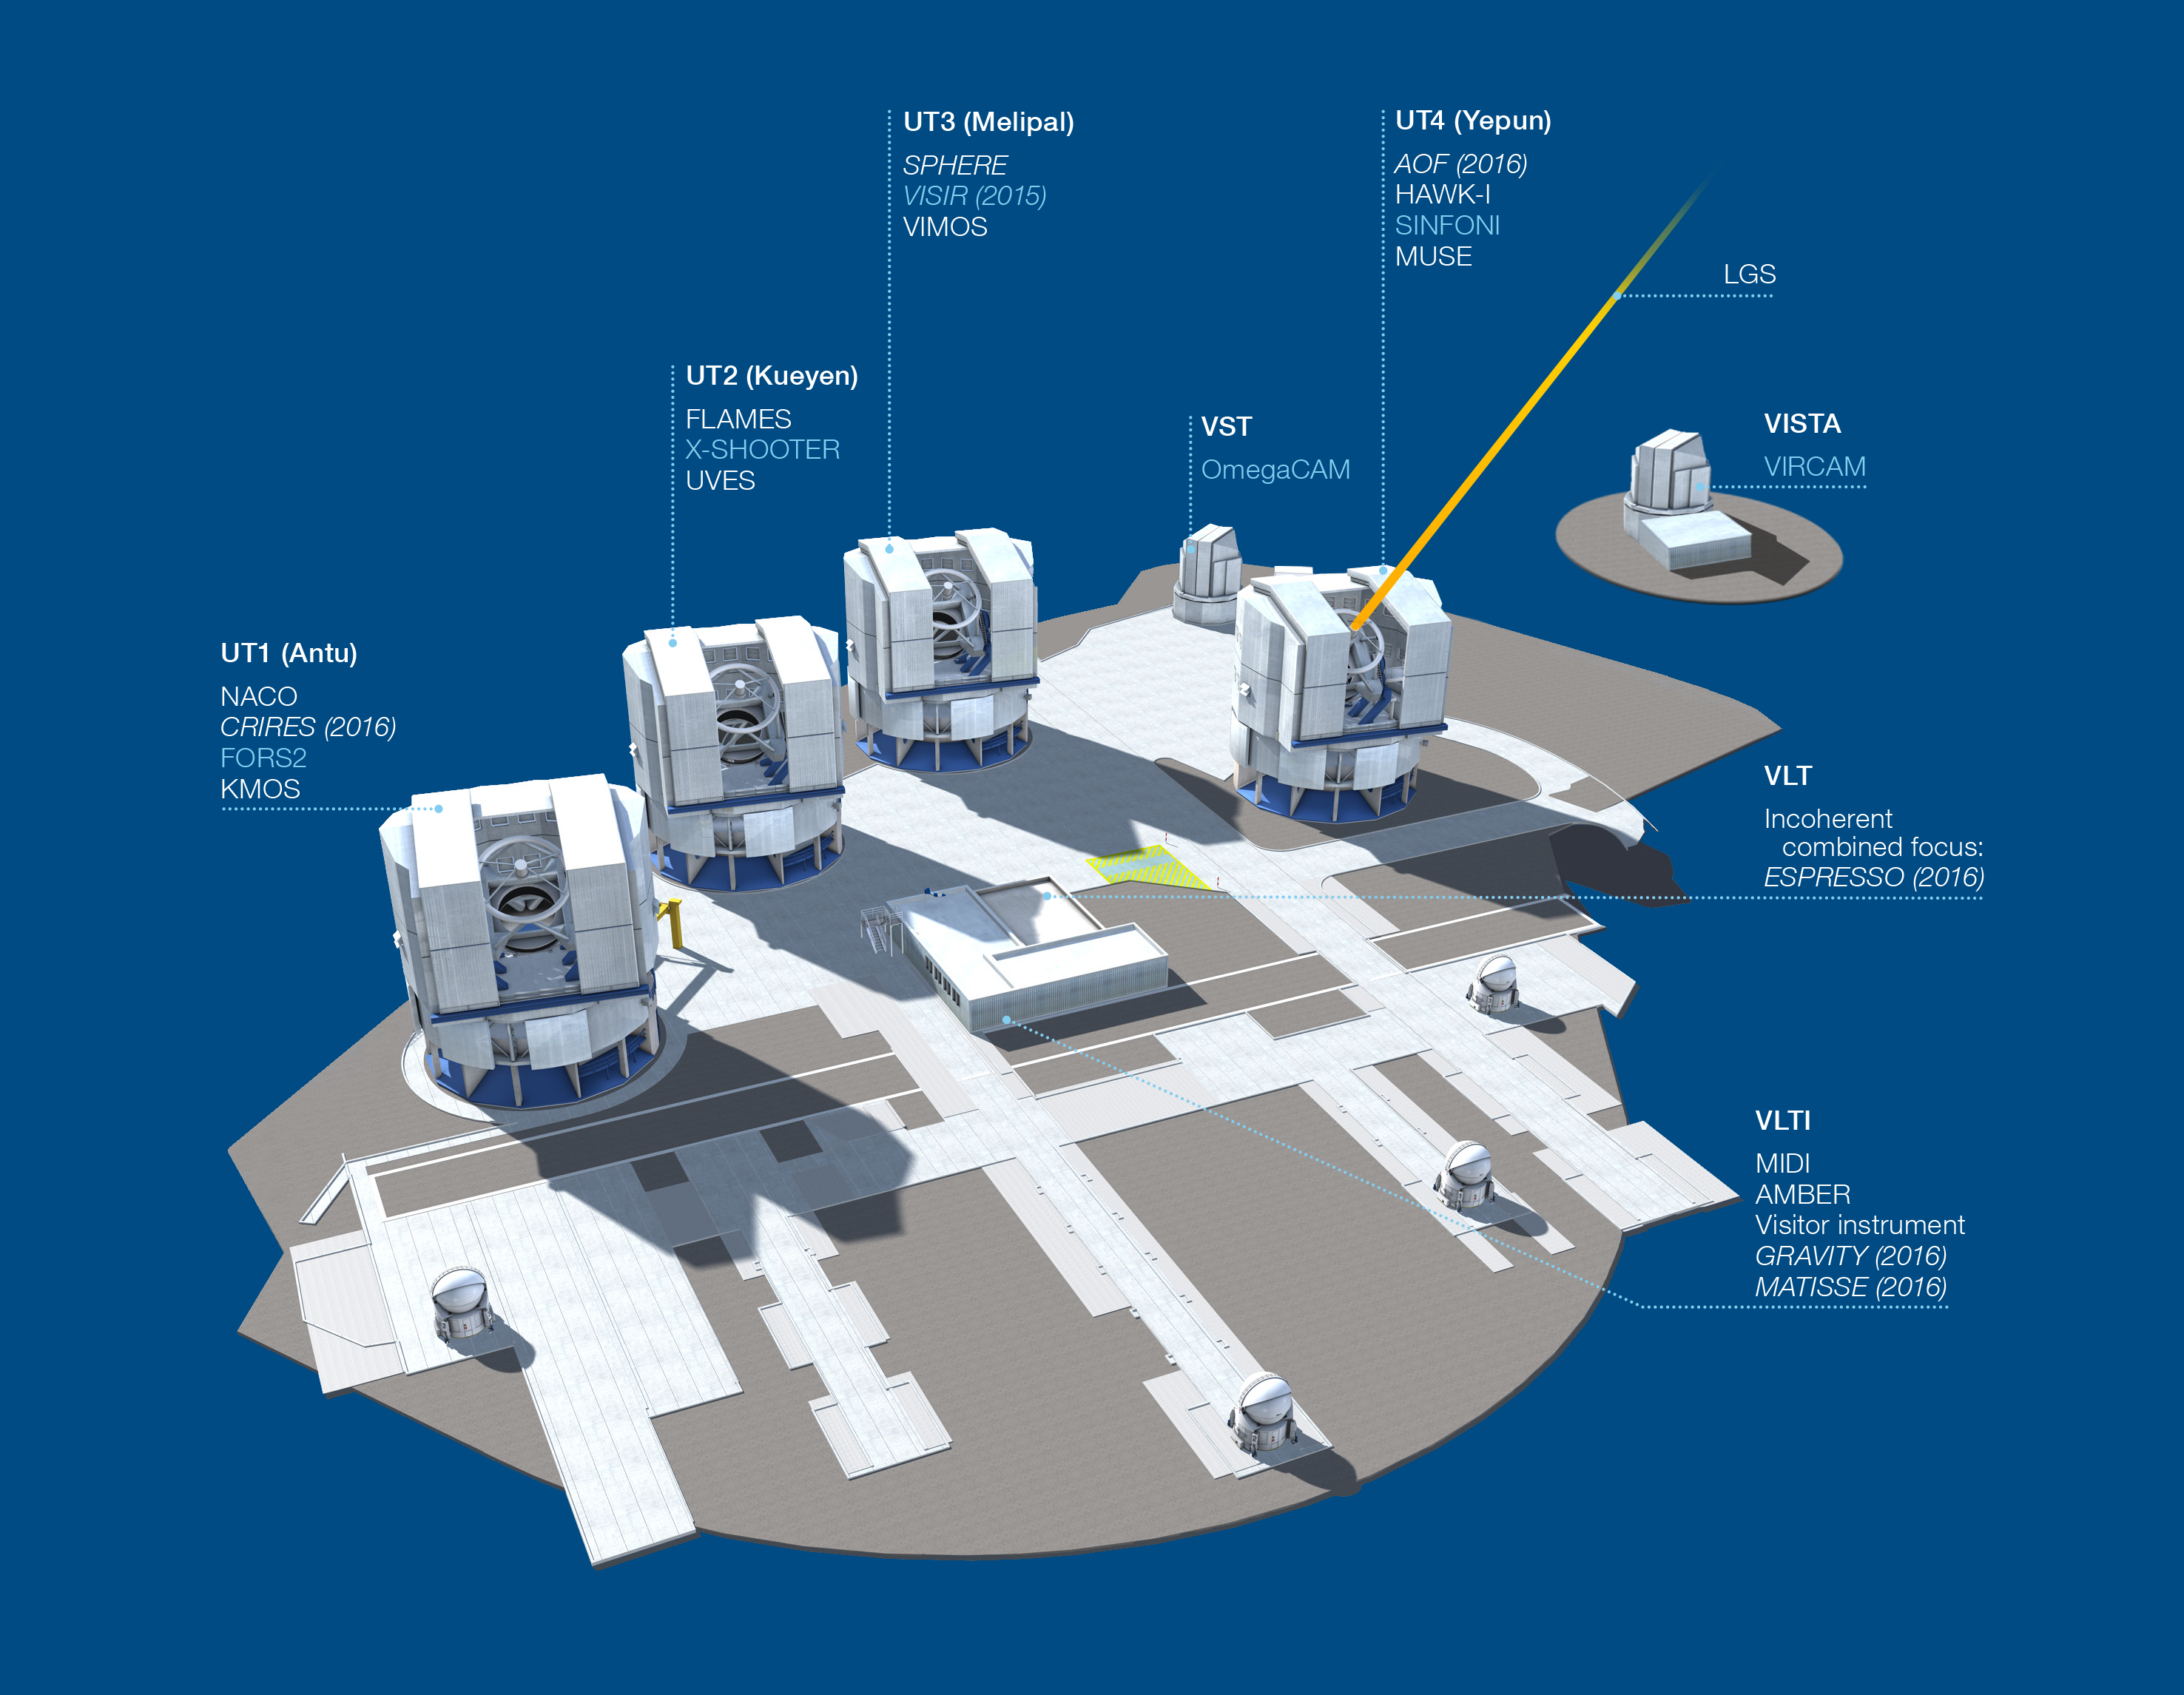

Paranal Observatory – instruments (period 94)

The Paranal Observatory telescopes and instruments. Instruments listed in blue are at the Cassegrain focii of the telescopes. Instruments listed in italics are not yet installed or not available.

This diagram is correct for ESO Period 94 starting 1 October 2014.

Credit: ESO